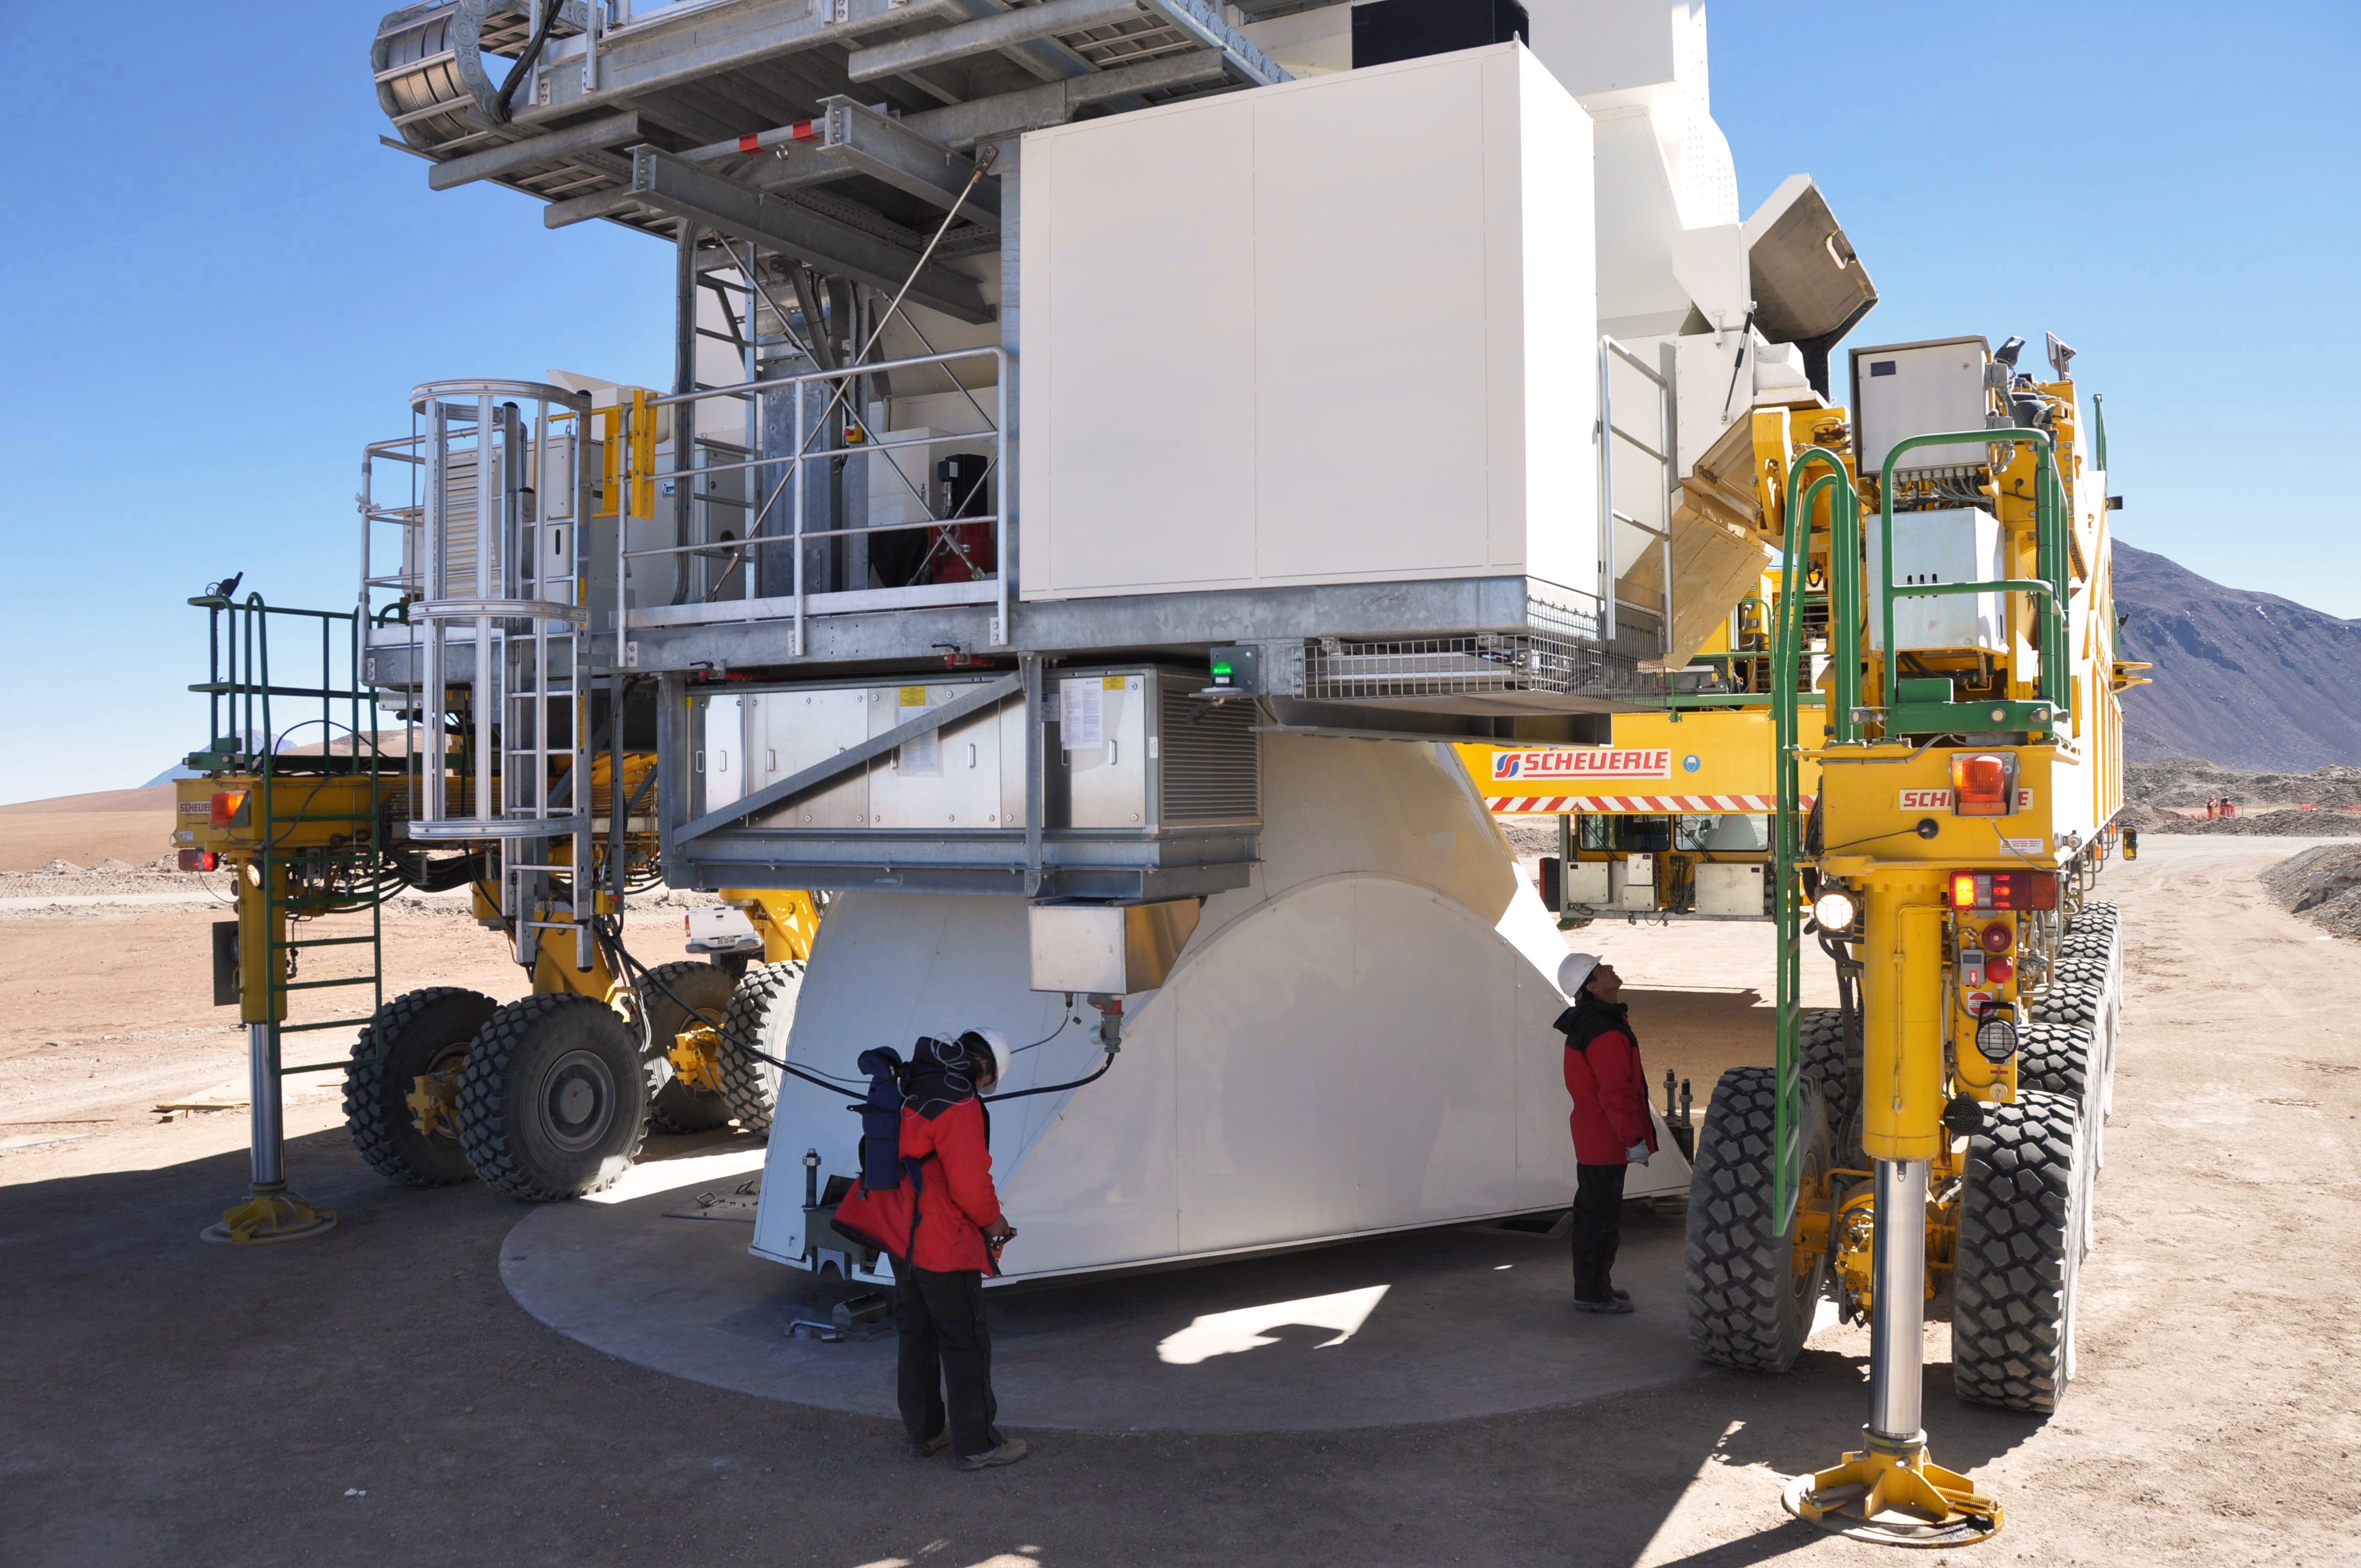

Moving ALMA antennas to Atacama Compact Array pads on Chajnantor

At the end of March 2010, the three antennas already positioned on Chajnantor were moved to a new location at the centre of the site, using the antenna stations that will eventually form the Atacama Compact Array. This enables the Commissioning and Science Verification team to put the antennas close together, which is essential for some of the critical tests of the antenna performance and the stability of the system.

Credit: ALMA (ESO/NAOJ/NRAO)/S. Cabezón (ALMA)